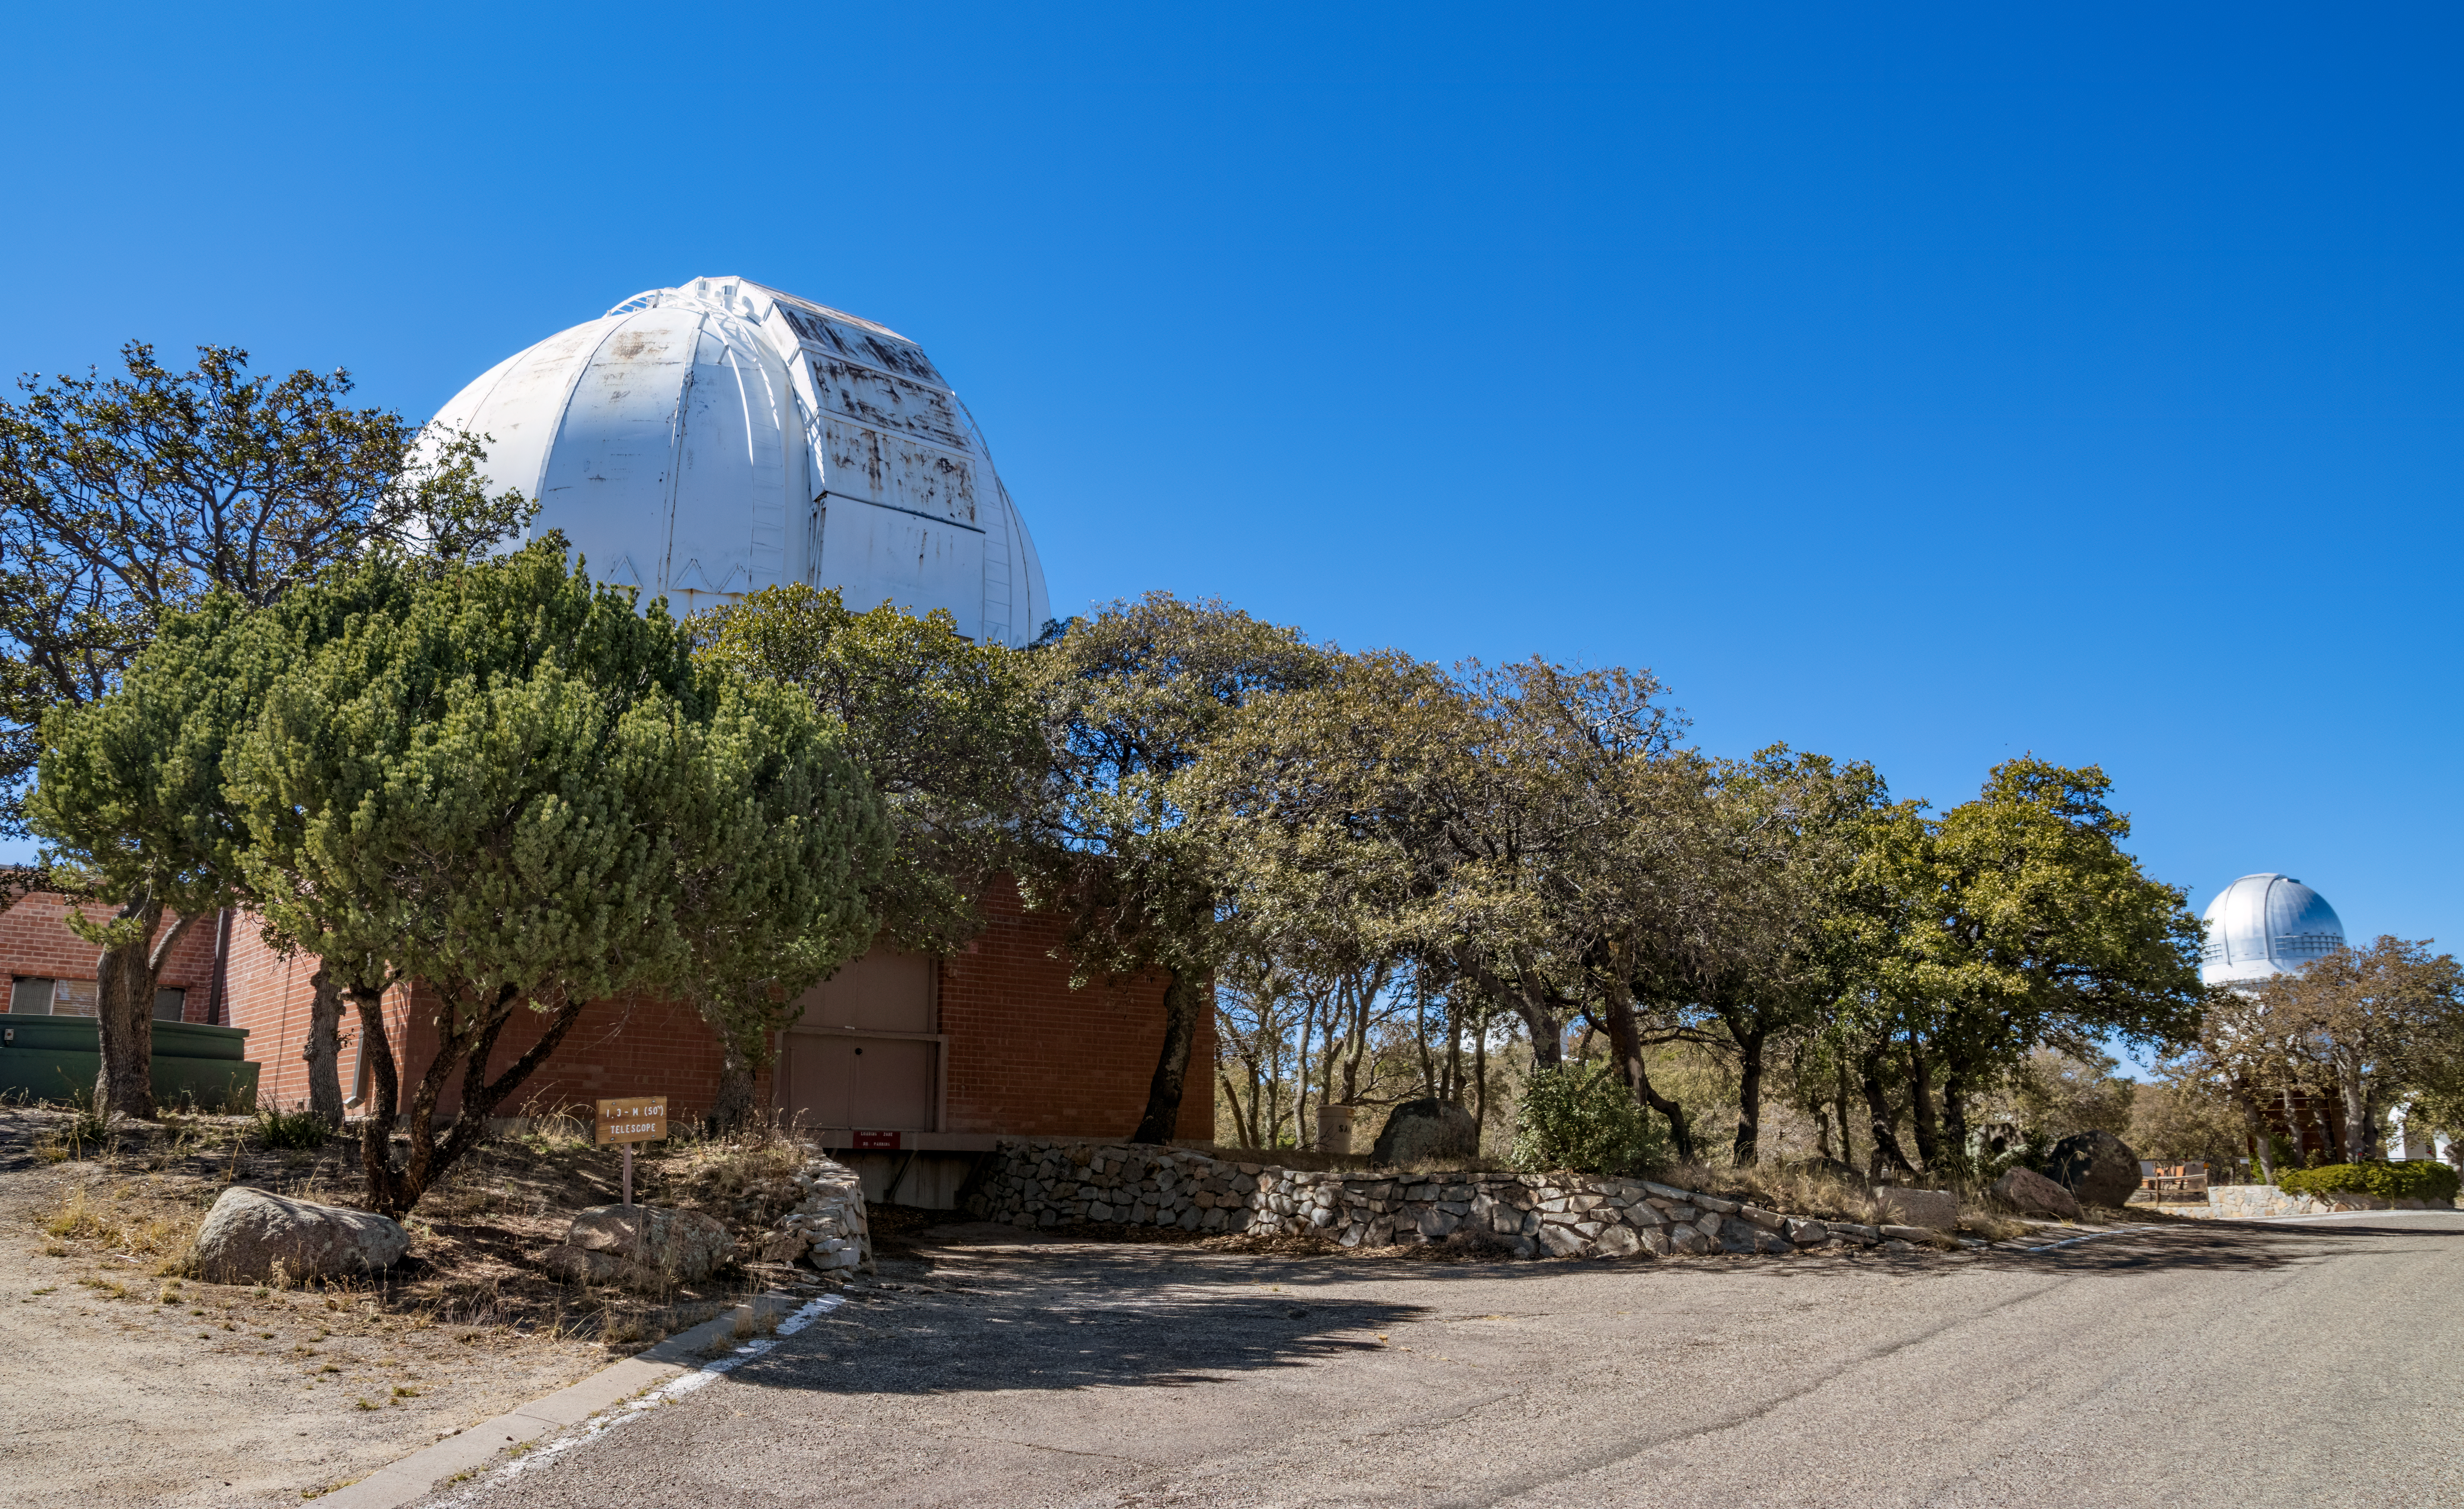

Robotically Controlled Telescope

The Robotically Controlled Telescope at Kitt Peak National Observatory (KPNO), a Program of NSF NOIRLab.

Credit: KPNO/NOIRLab/NSF/AURA/T. Matsopoulos